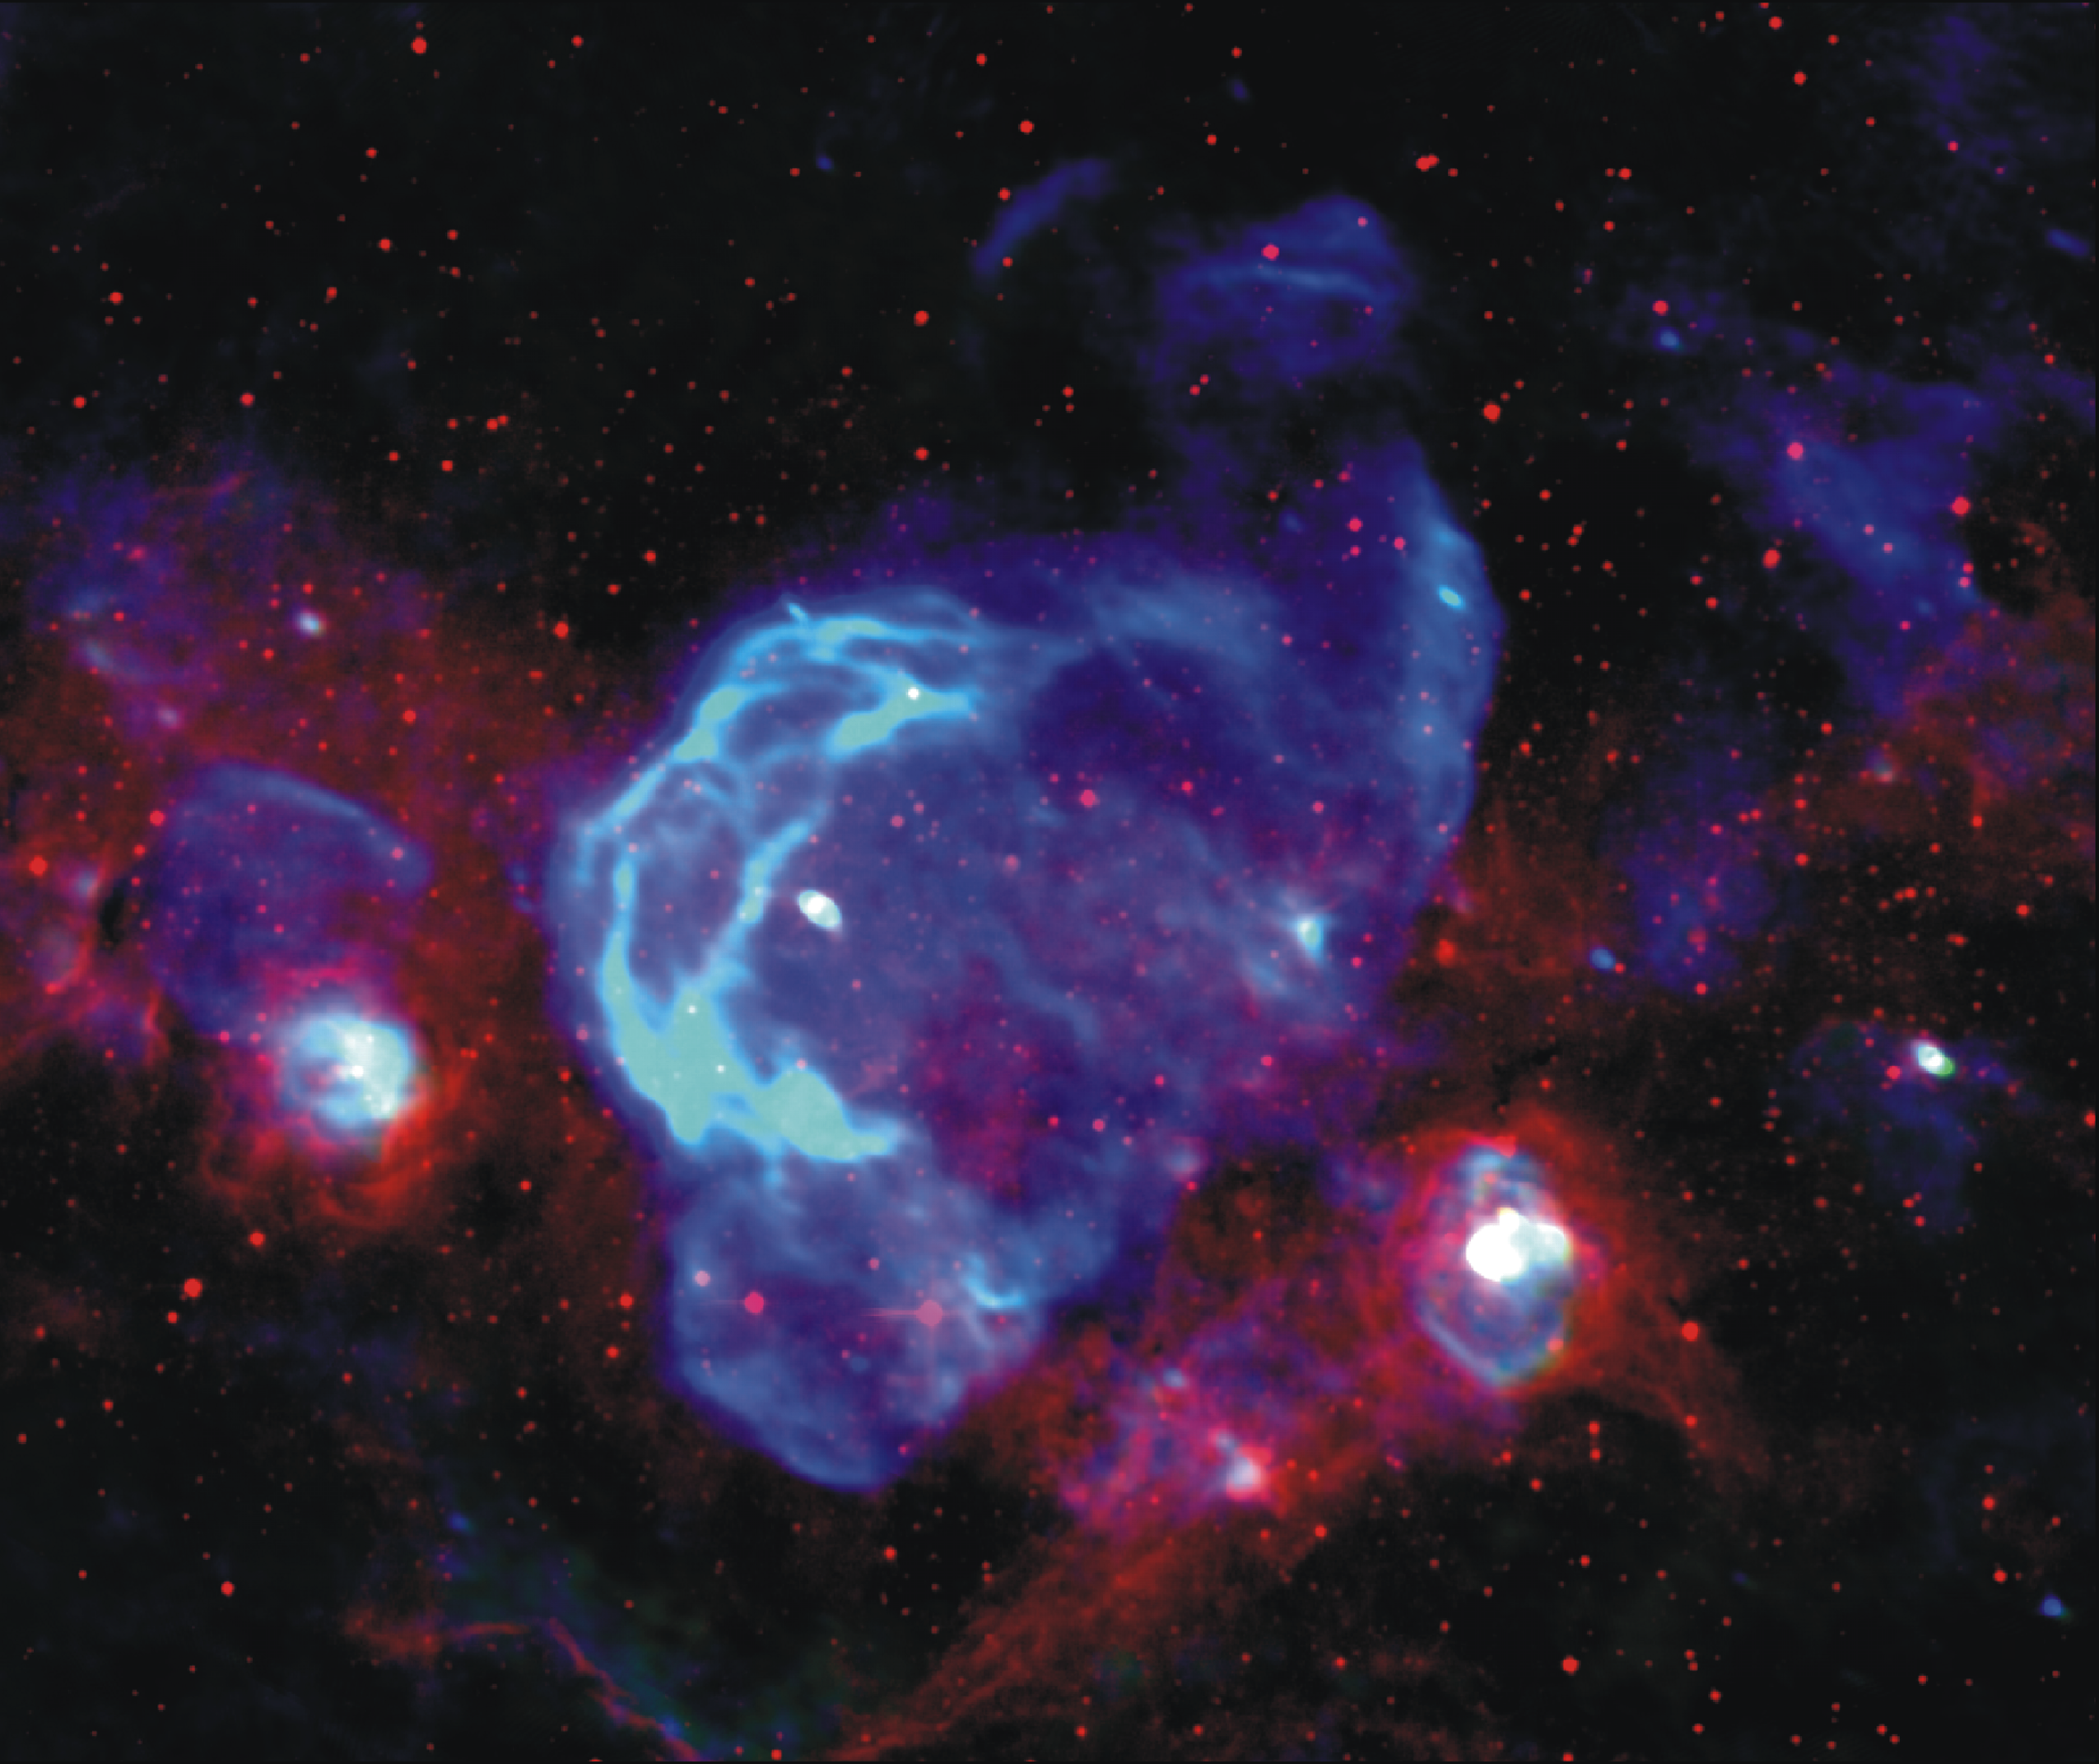

Shells of Exploded Stars

This is a 3-false color image of the region surrounding the W28 supernova remnant (SNR) that is located in our Galaxy. This image was created to look for new supernova remnants through their non-thermal (synchrotron) radio emission. Non-thermal sources in these images are colored blue, while massive star forming regions composed of thermal ionized hydrogen gas are colored white to cyan; warm thermal dust emission has been colored red. Including W28, two SNRs were previously known in this field of view, six new SNRs were discovered from this image.

Credit: NRAO/AUI/NSF and Brogan et al.